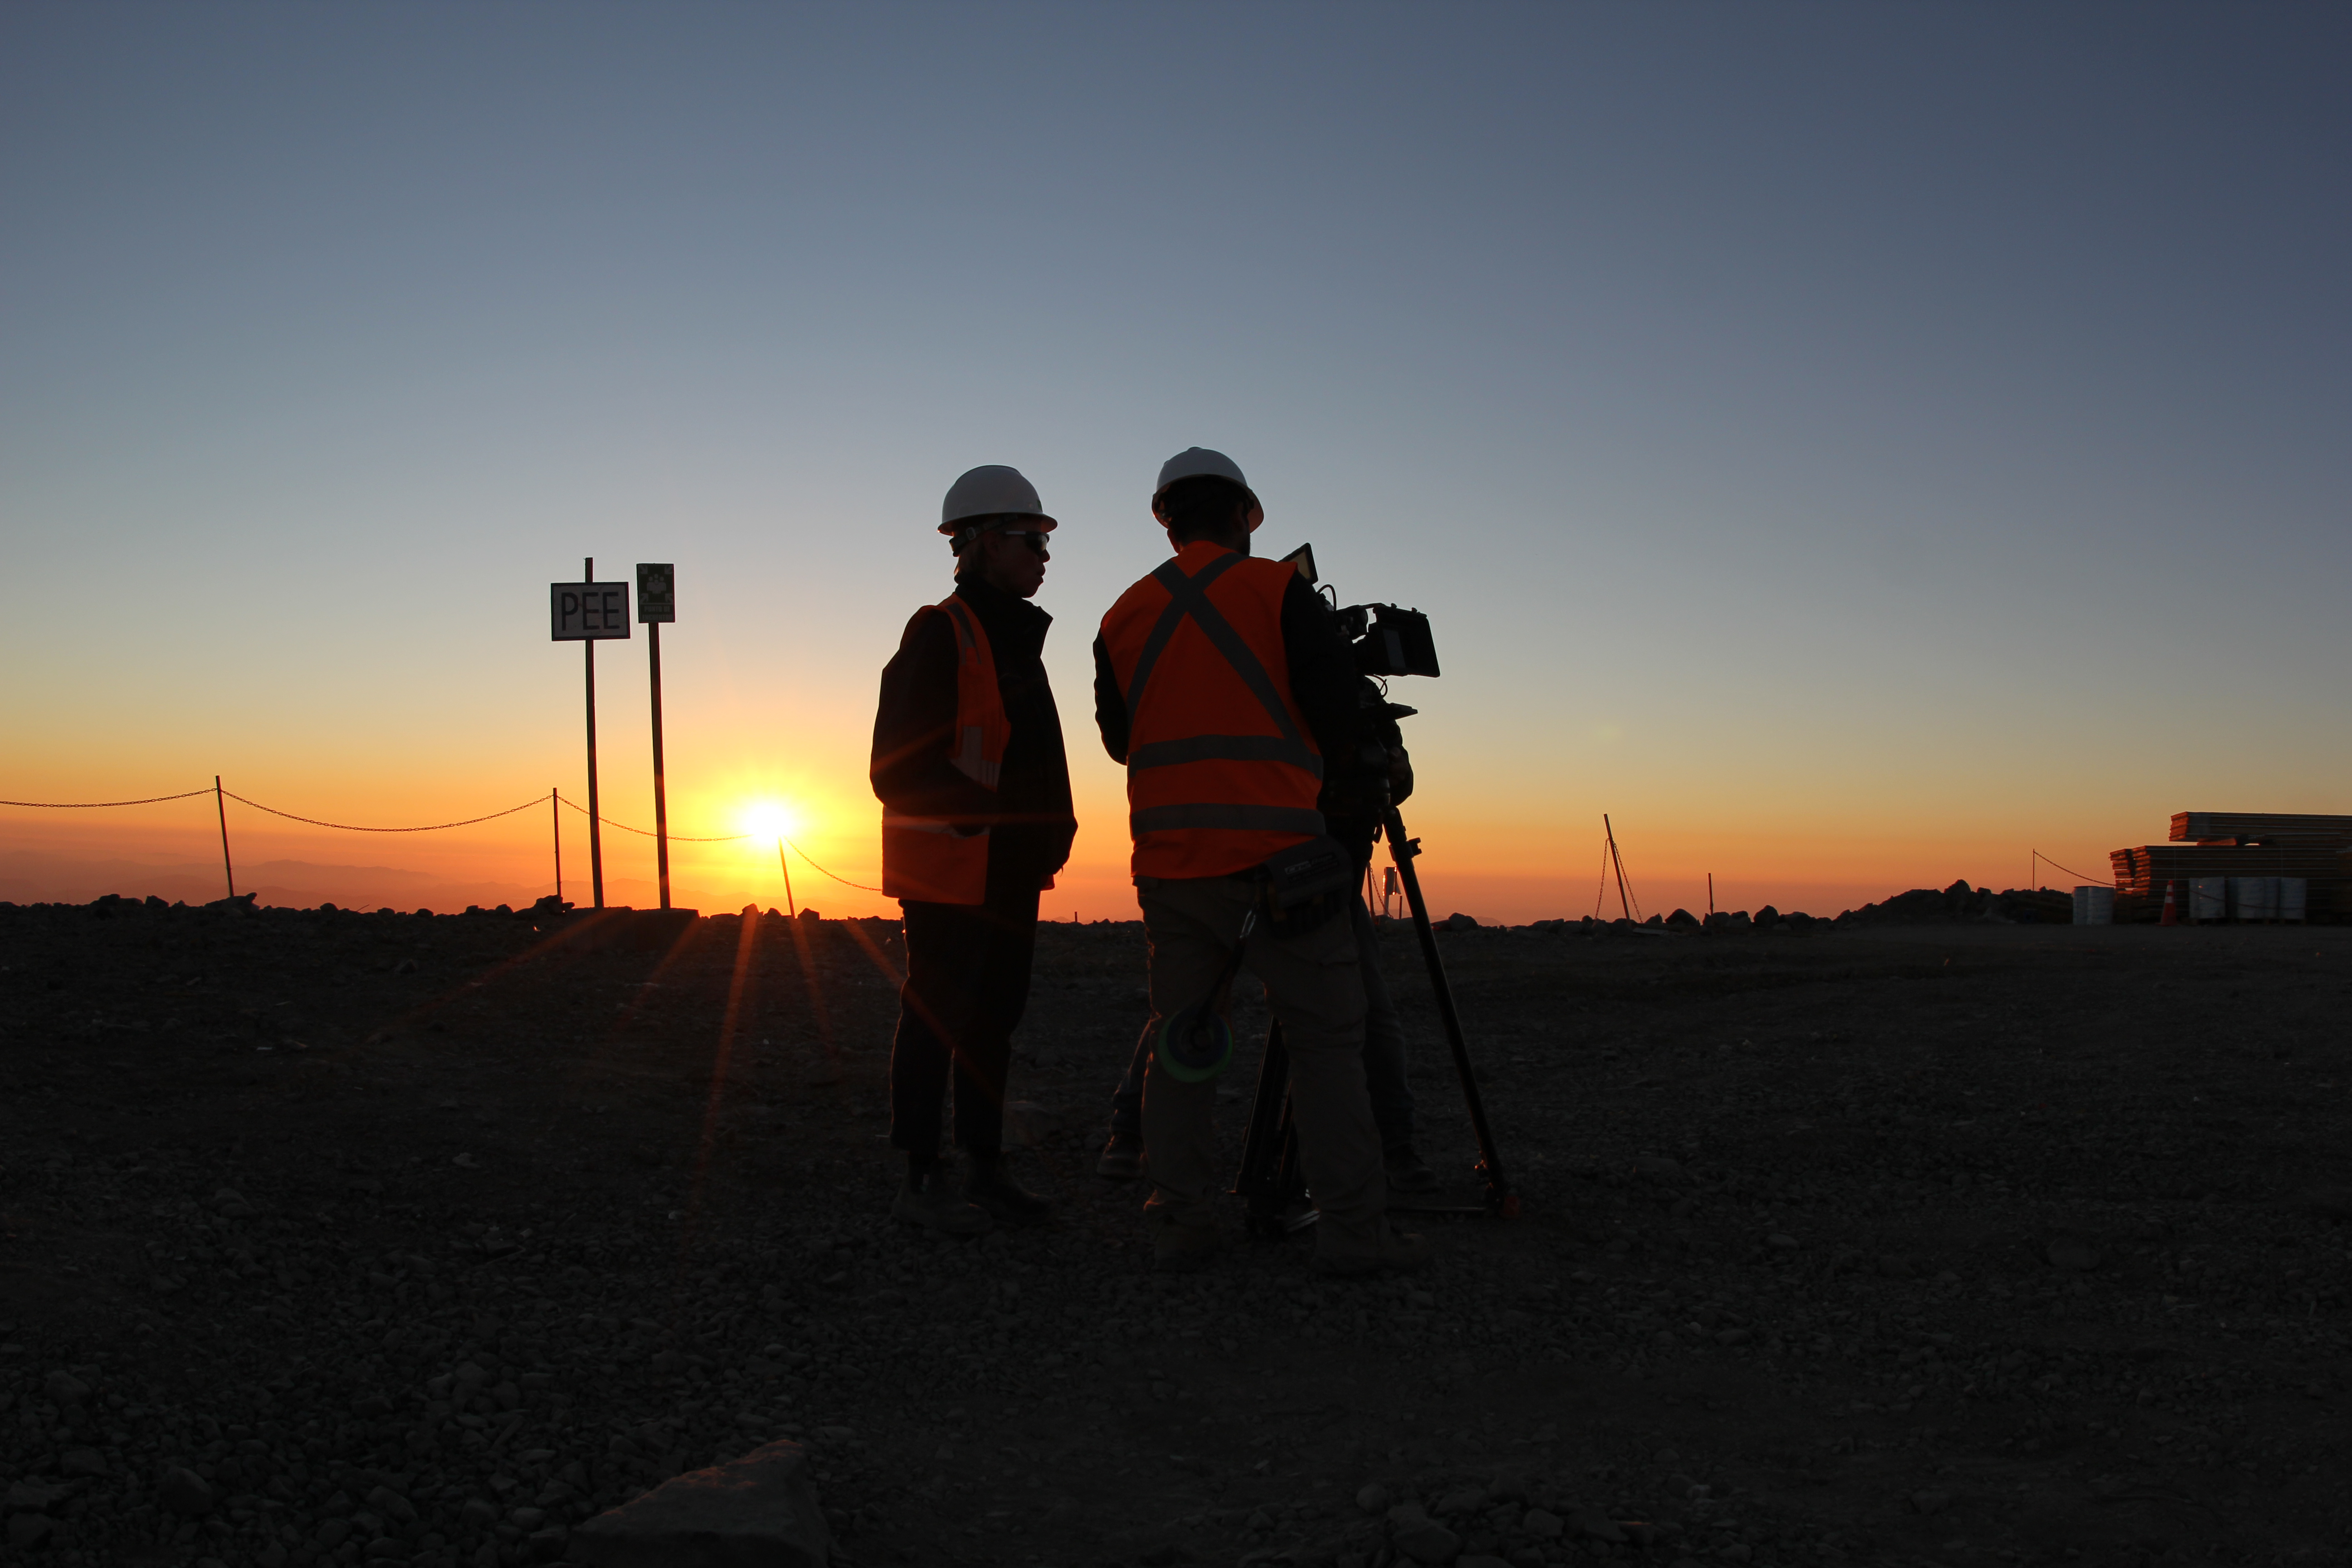

Cerro Pachón Multimedia Shoot

LSST Graphic Designer Emily Acosta traveled from Tucson to Cerro Pachón to meet a nine-member multimedia team directed by Alison Rose of Inigo Films and to coordinate with Eduardo so the media team’s work didn’t interfere with ongoing construction activities. Inigo Films was contracted to document the current state of construction via drone film footage, time-lapse sequences, panorama images, and fulldome clips. The assets will be archived in LSST’s upcoming digital asset management system for project viewing and later use in Education and Public Outreach (EPO) programs.

Credit: Rubin Observatory/NSF/AURA